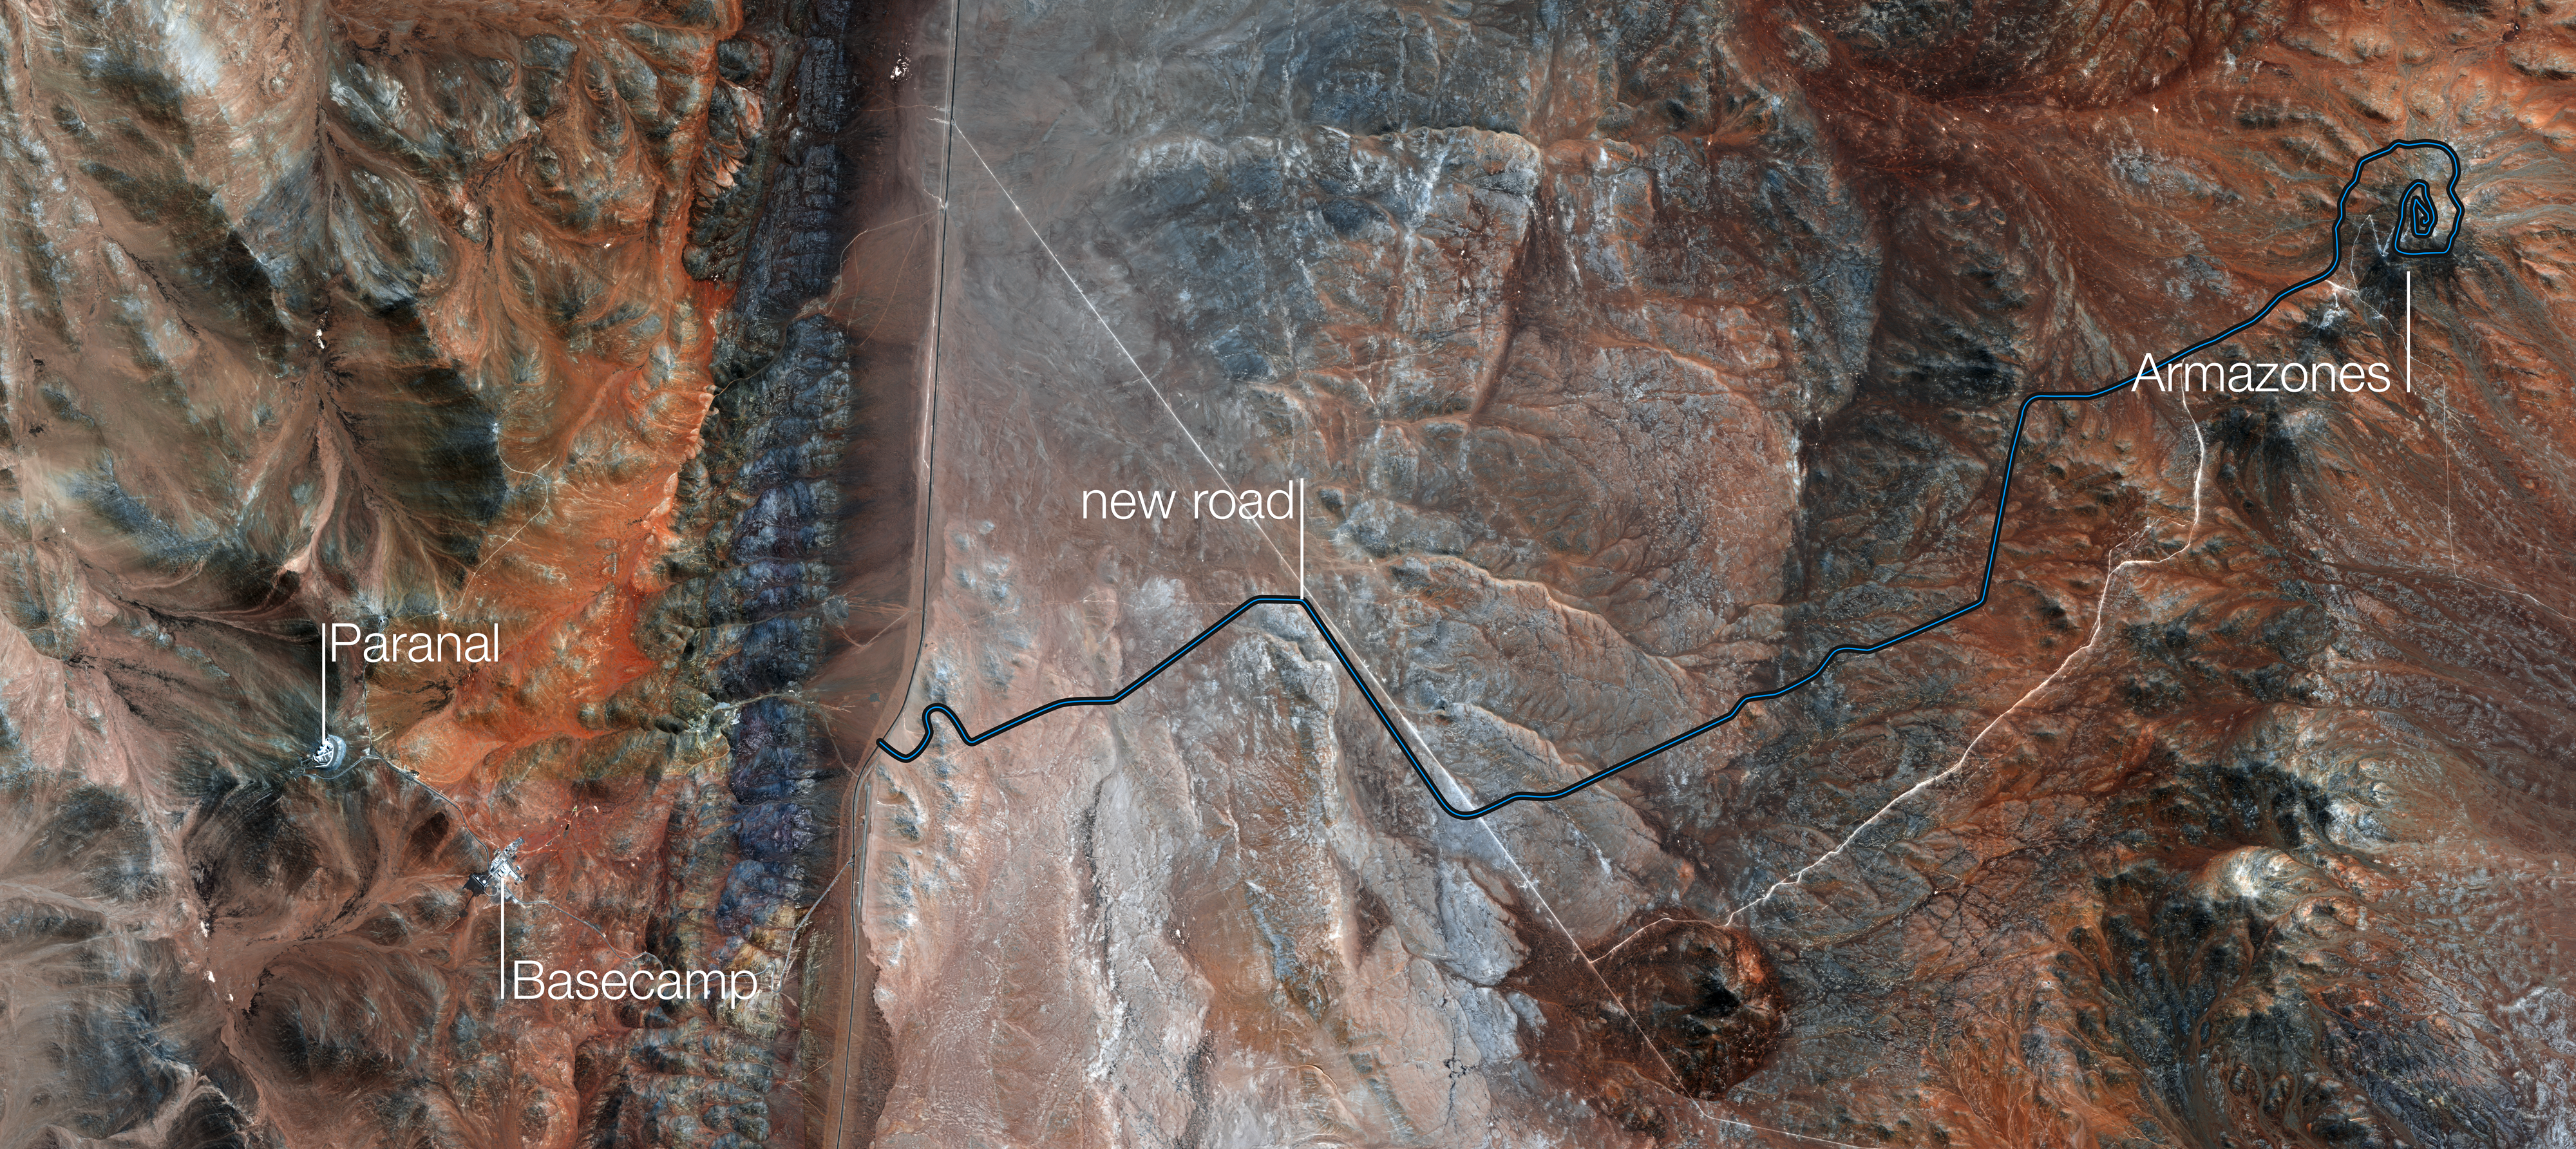

Map of the road to Cerro Armazones

An aerial view of the Cerro Armazones area in the Chilean desert. The route of the new road to Armazones is marked on the map, extending from the public Route B-710 to the top of the mountain where the European Extremely Large Telescope (E-ELT) will sit.

Credit: ESO